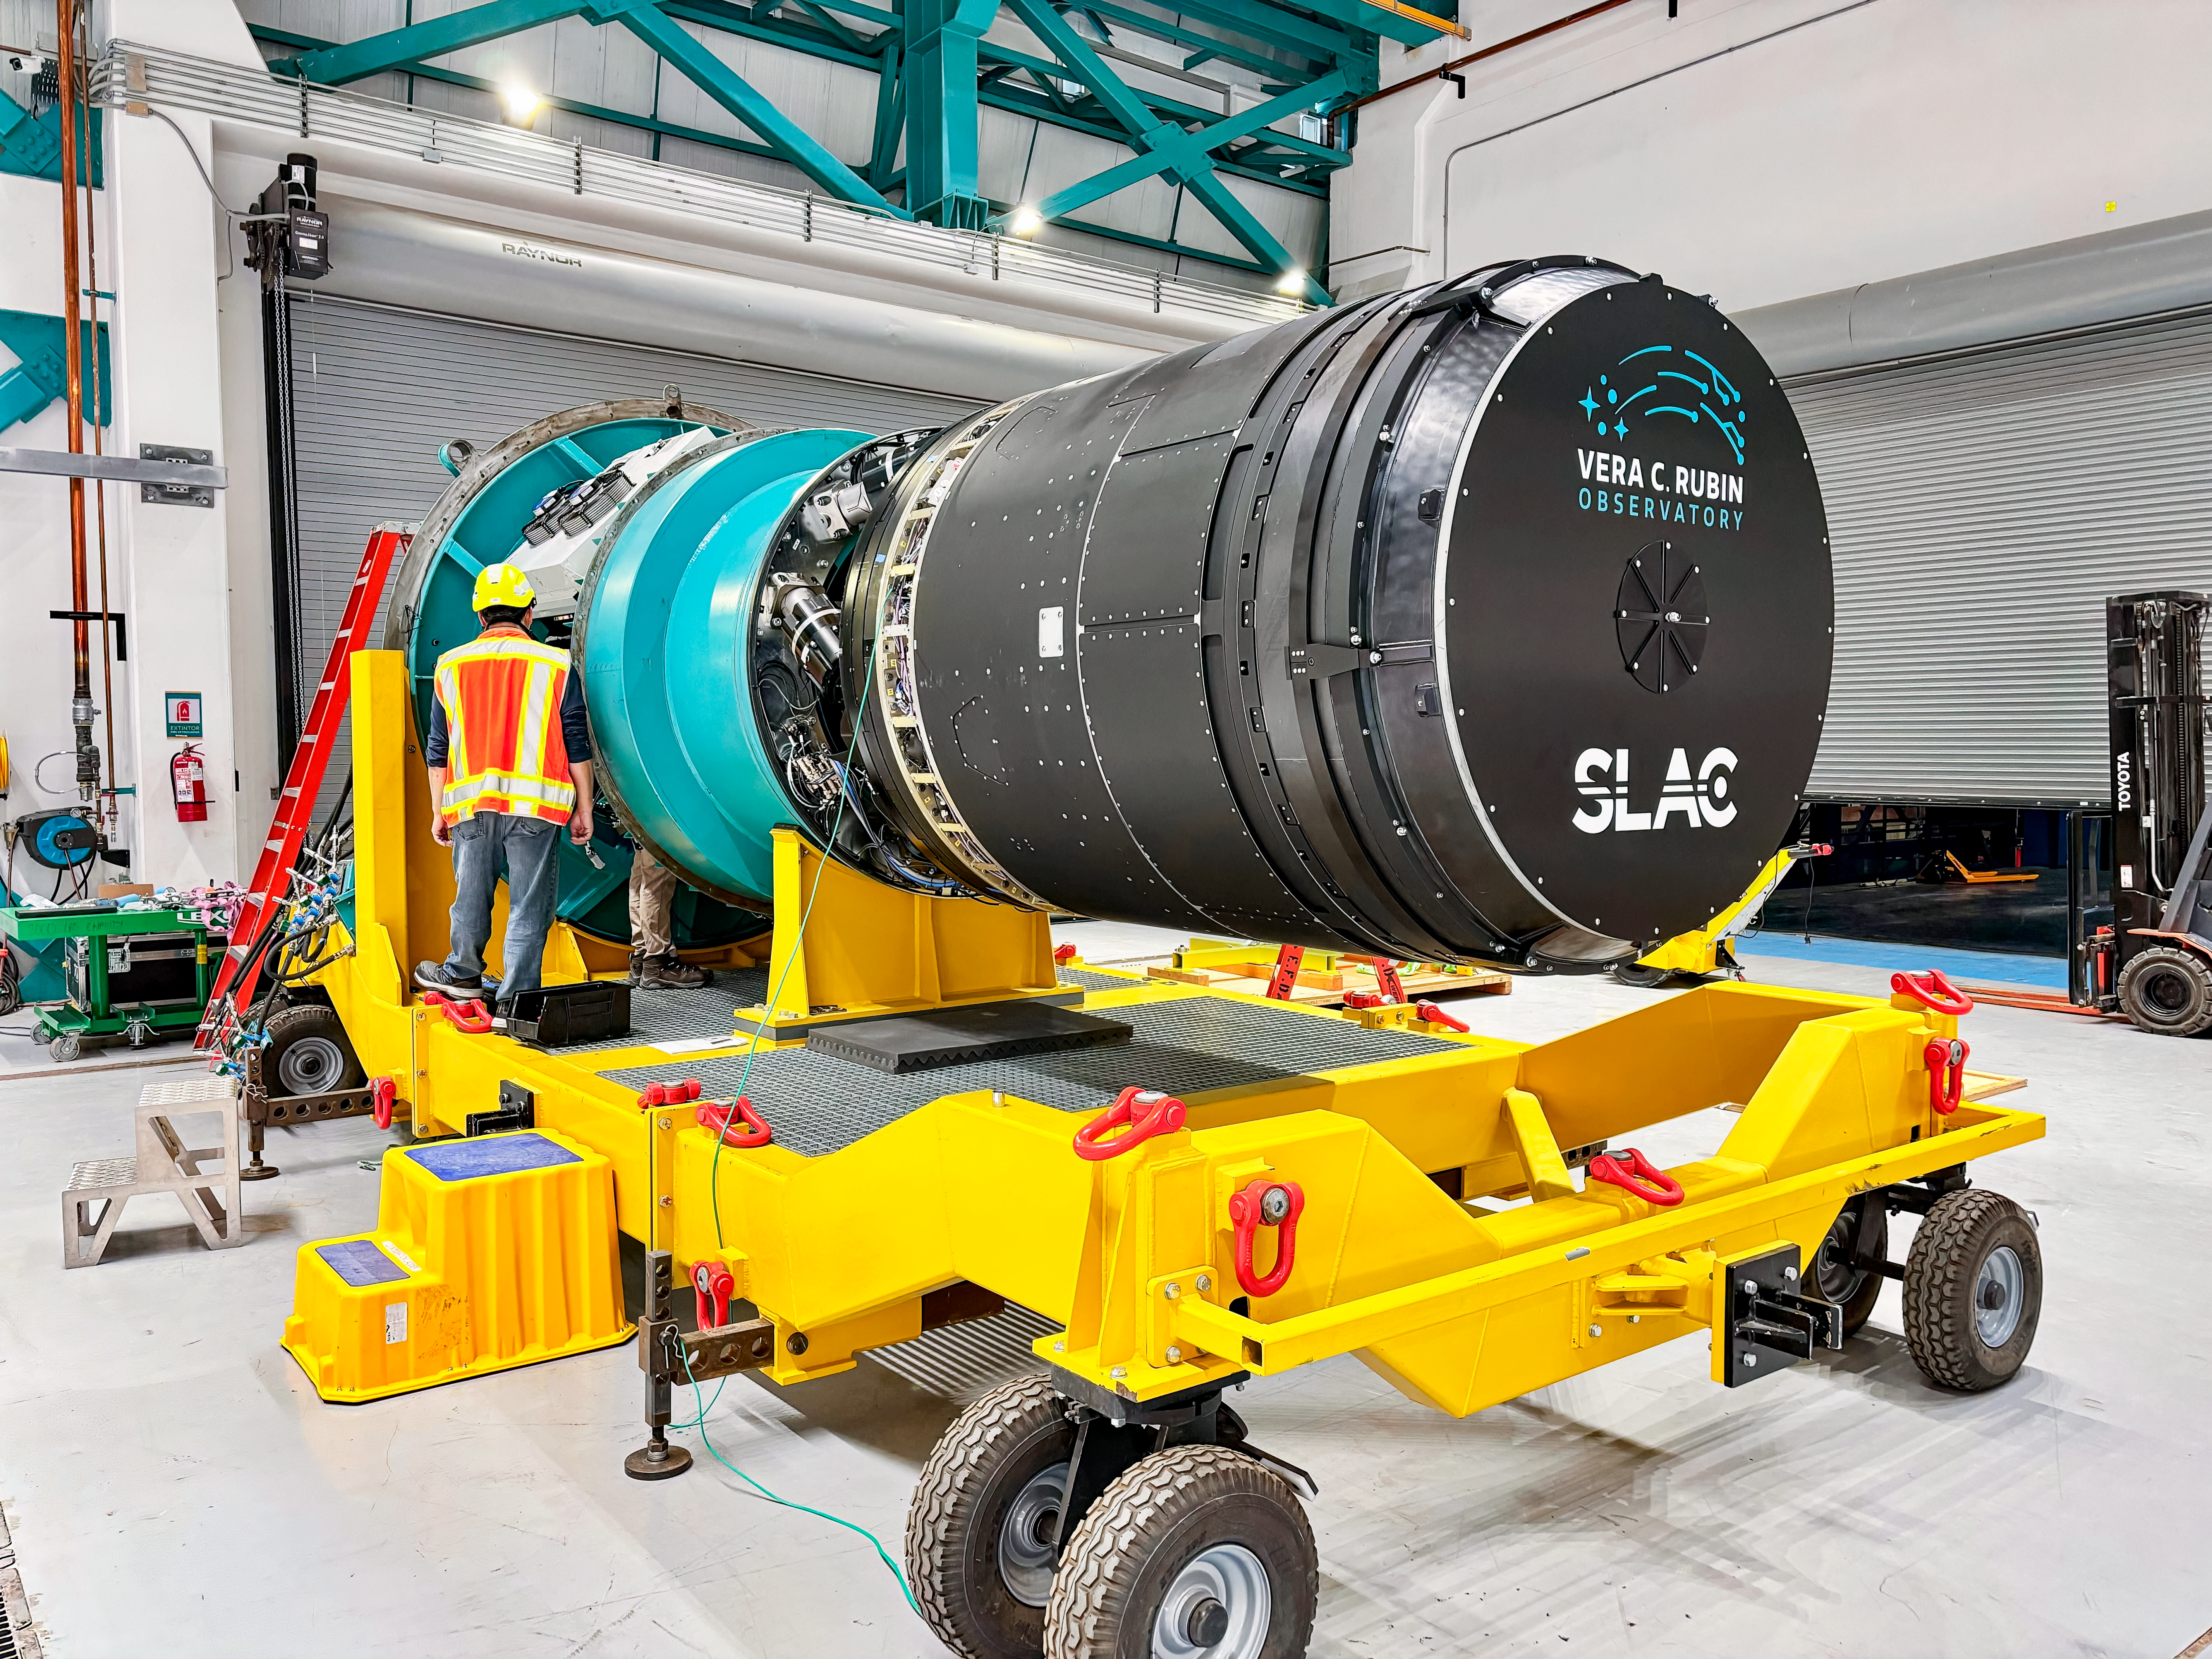

LSST Camera Move

The LSST Camera was moved from the summit clean room and attached to the camera rotator for the first time in February 2025 at NSF-DOE Vera C. Rubin Observatory.

Credit: RubinObs/NOIRLab/SLAC/DOE/NSF/AURA